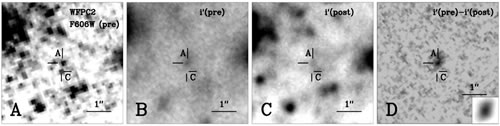

Pre- and post-explosion images of the site of SN 2003gd

(from Science Express paper): Pre- and post-explosion images of the site of SN 2003gd taken with the HST WFPC2 and Gemini GMOS instruments (see Table 1 for details). (A) Pre-explosion WFPC2 F606W image, with the previously identified progenitor object marked as Star A, and a nearby star labelled Star C. (B) Pre-explosion Gemini GMOS i band image, with spatial resolution 0.57”, in which the progenitor is detected. (C) Post-explosion Gemini GMOS i band image where a single point source is not detected at the transformed position of SN 2003gd, with a limit on any remaining SN flux of mi (AB) > 26.3. The image has a spatial resolution of 0.36” and no point source is detected at the position of Star C, suggesting a negligible contribution in the i-band from that star. (D) Pre-explosion image with the flux/PSF-scaled post-explosion image subtracted. The residual object at the position of SN 2003gd is the progenitor, with any contaminating flux from nearby stars subtracted. The object at the SN location, marked as Star A, is consistent with single-star PSF (χ2 = 0.9) and has a Johnson-I magnitude 23.14 ± 0.08 (mi (AB) = 24.25 ± 0.04). In the bottom right hand corner a model single star PSF is shown. It was determined by IS IS and is consistent with the source detected in this subtraction image.

Credit: International Gemini Observatory/NOIRLab/NSF/AURA